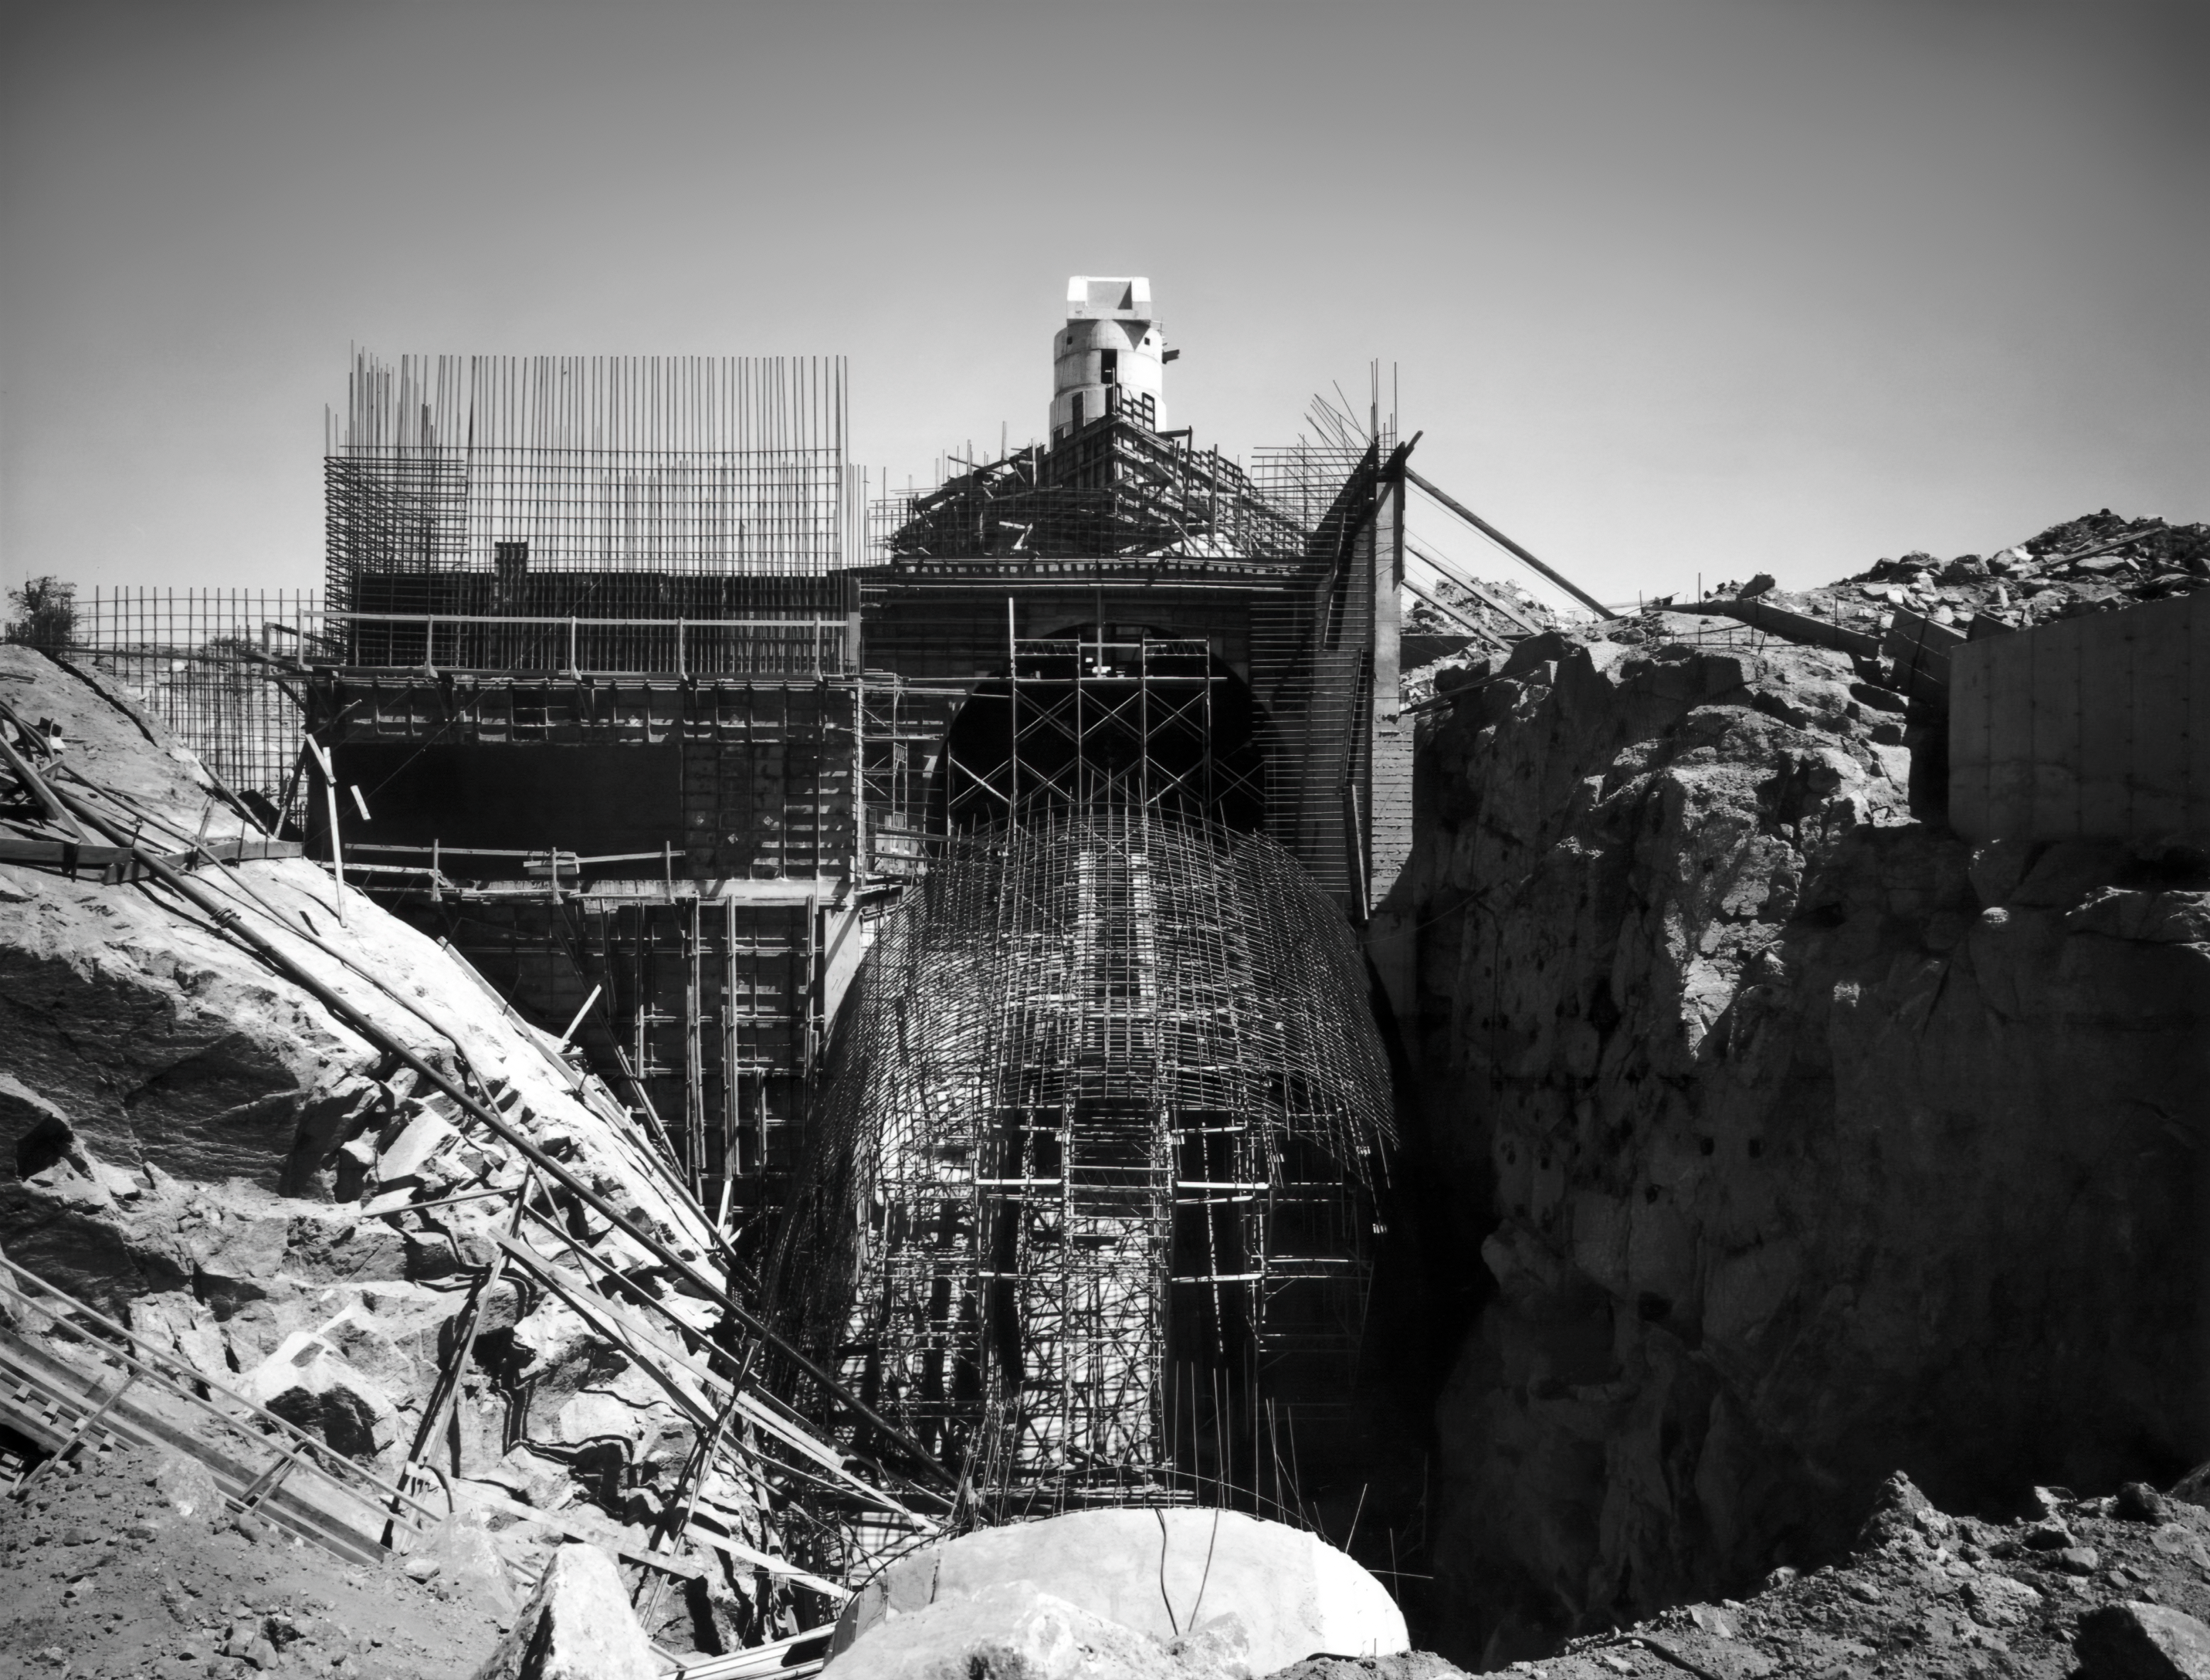

Construction of Solar Tunnel Looking North

An image of the construction of the McMath-Pierce Solar Telescope at Kitt Peak National Observatory.

Credit: NOIRLab/AURA/NSF